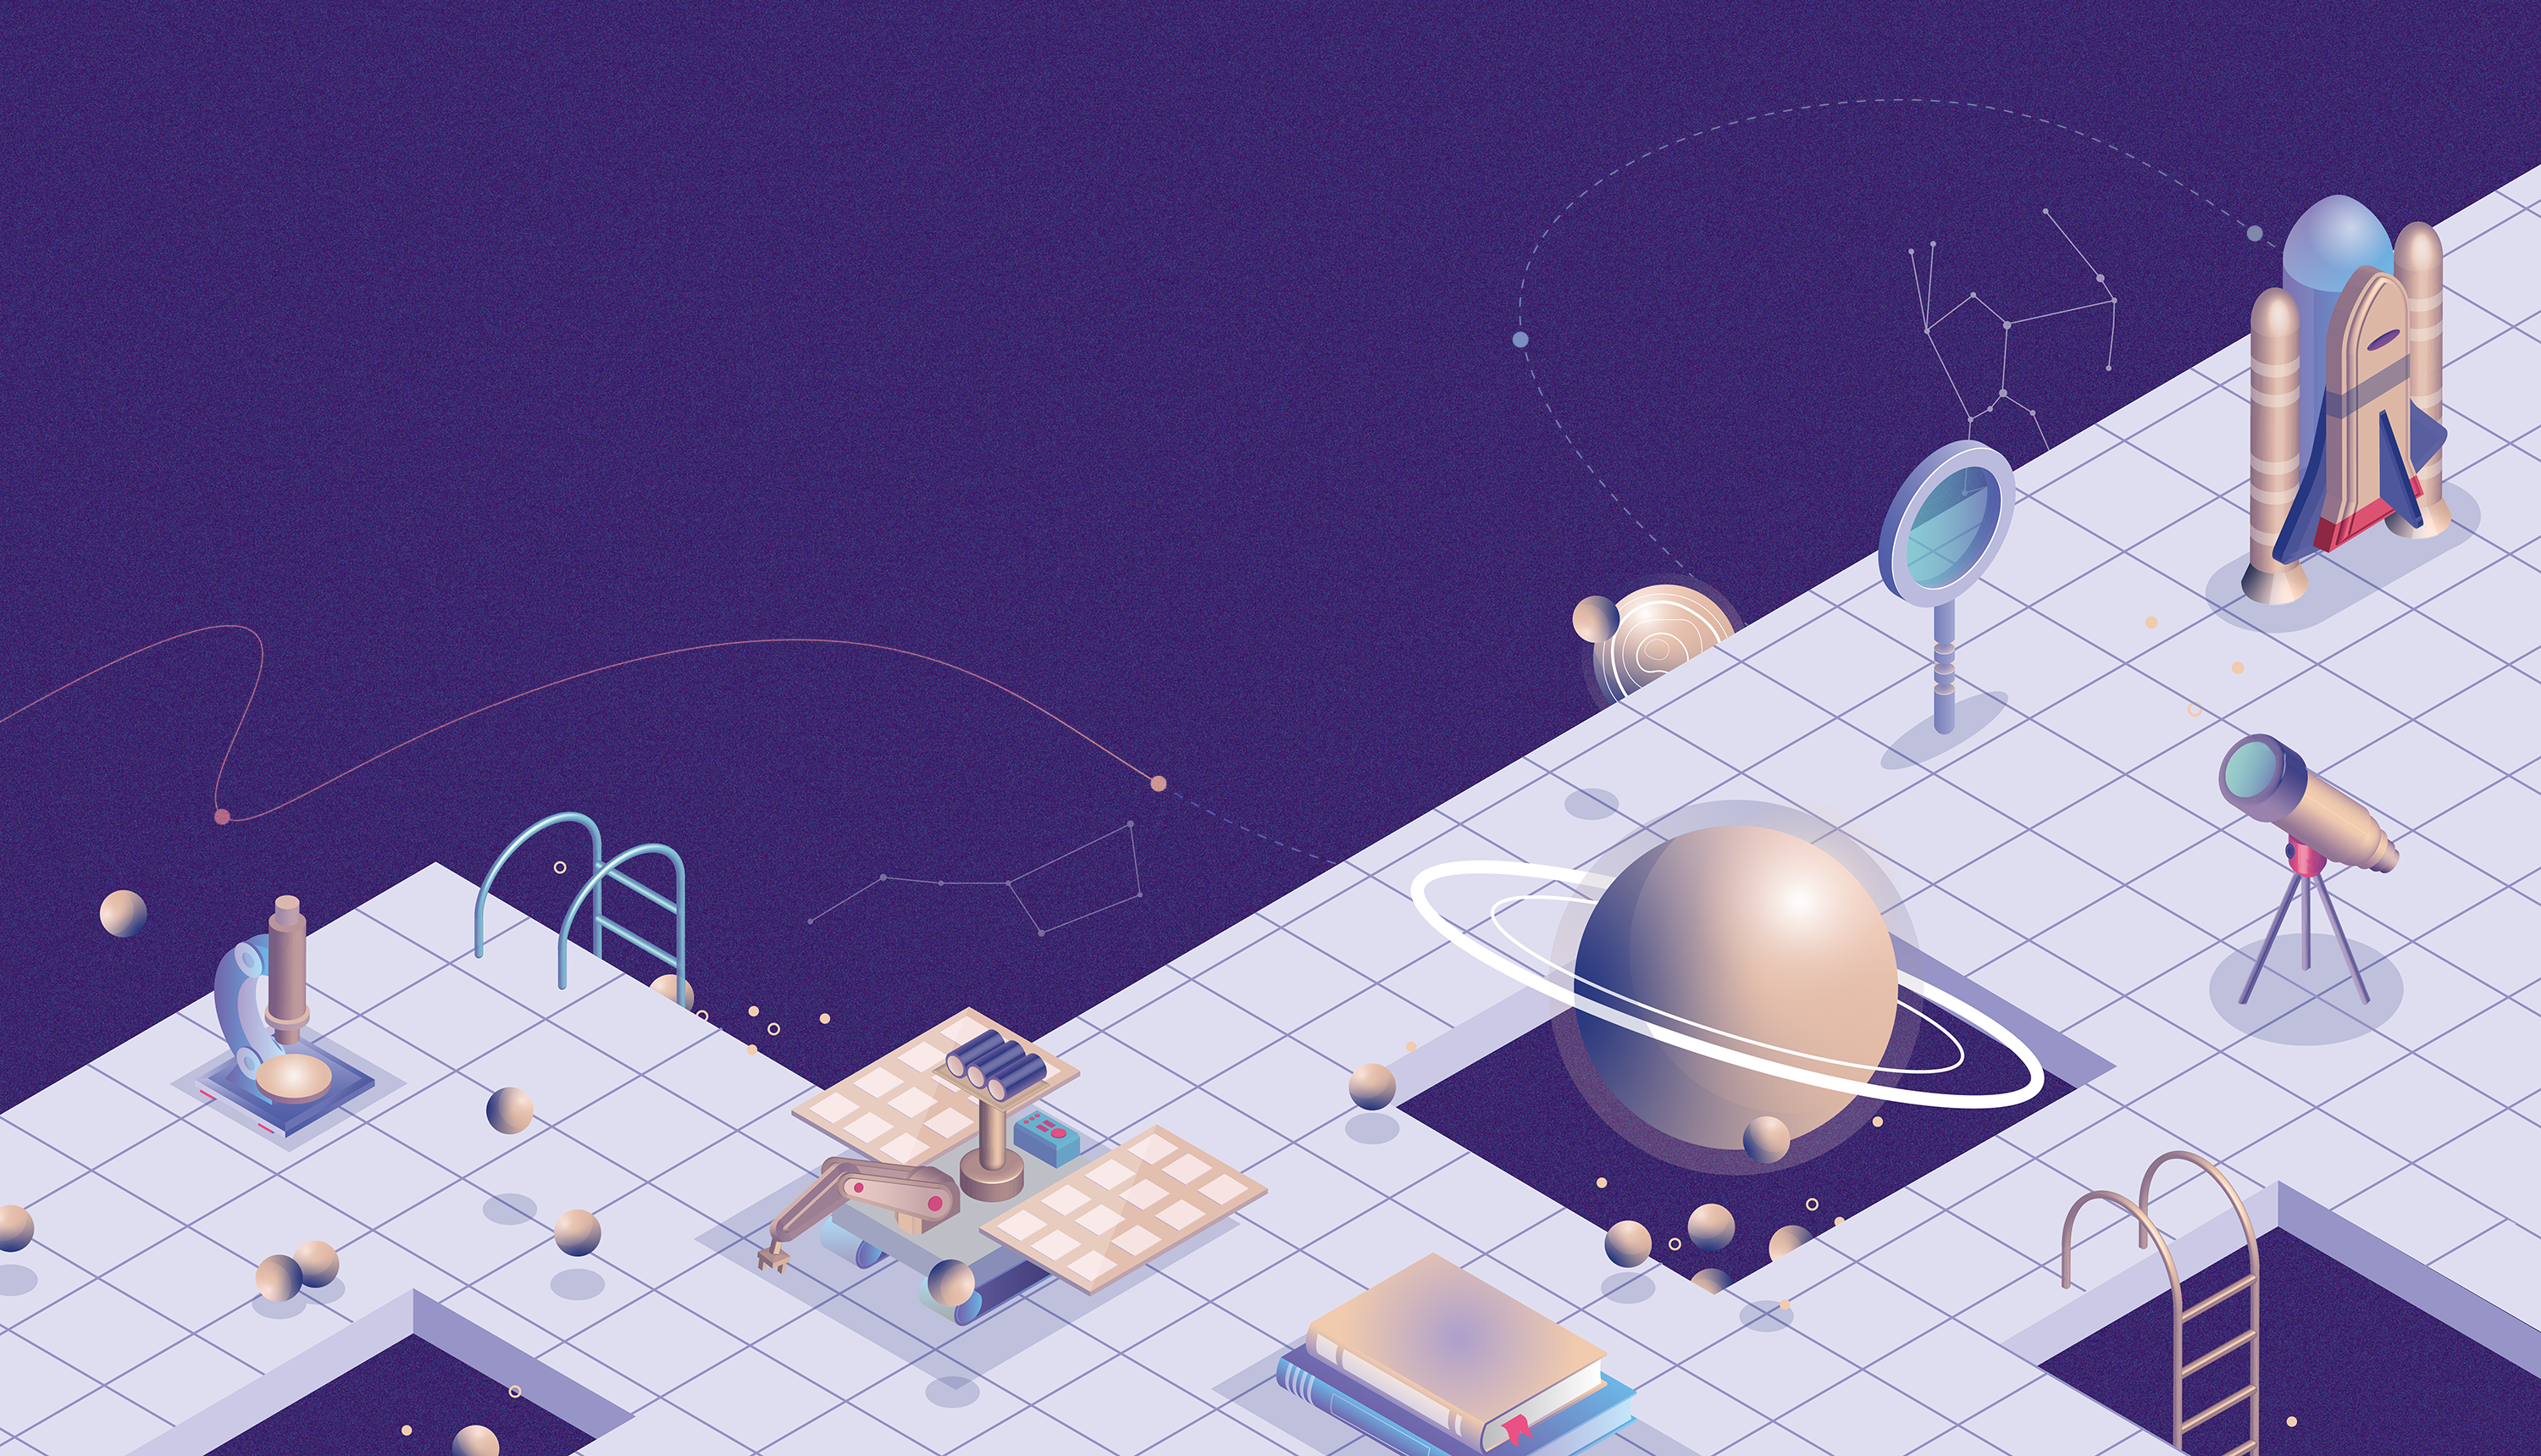

Big Ideas in Astronomy 2.0 Released Online

The project Big Ideas in Astronomy: A Proposed Definition of Astronomy Literacy, published in May 2019 has now released a new version of the resource, no longer just as a booklet, but also available on its own website.

Credit: Aneta Margraf-Druc/Big Ideas in Astronomy